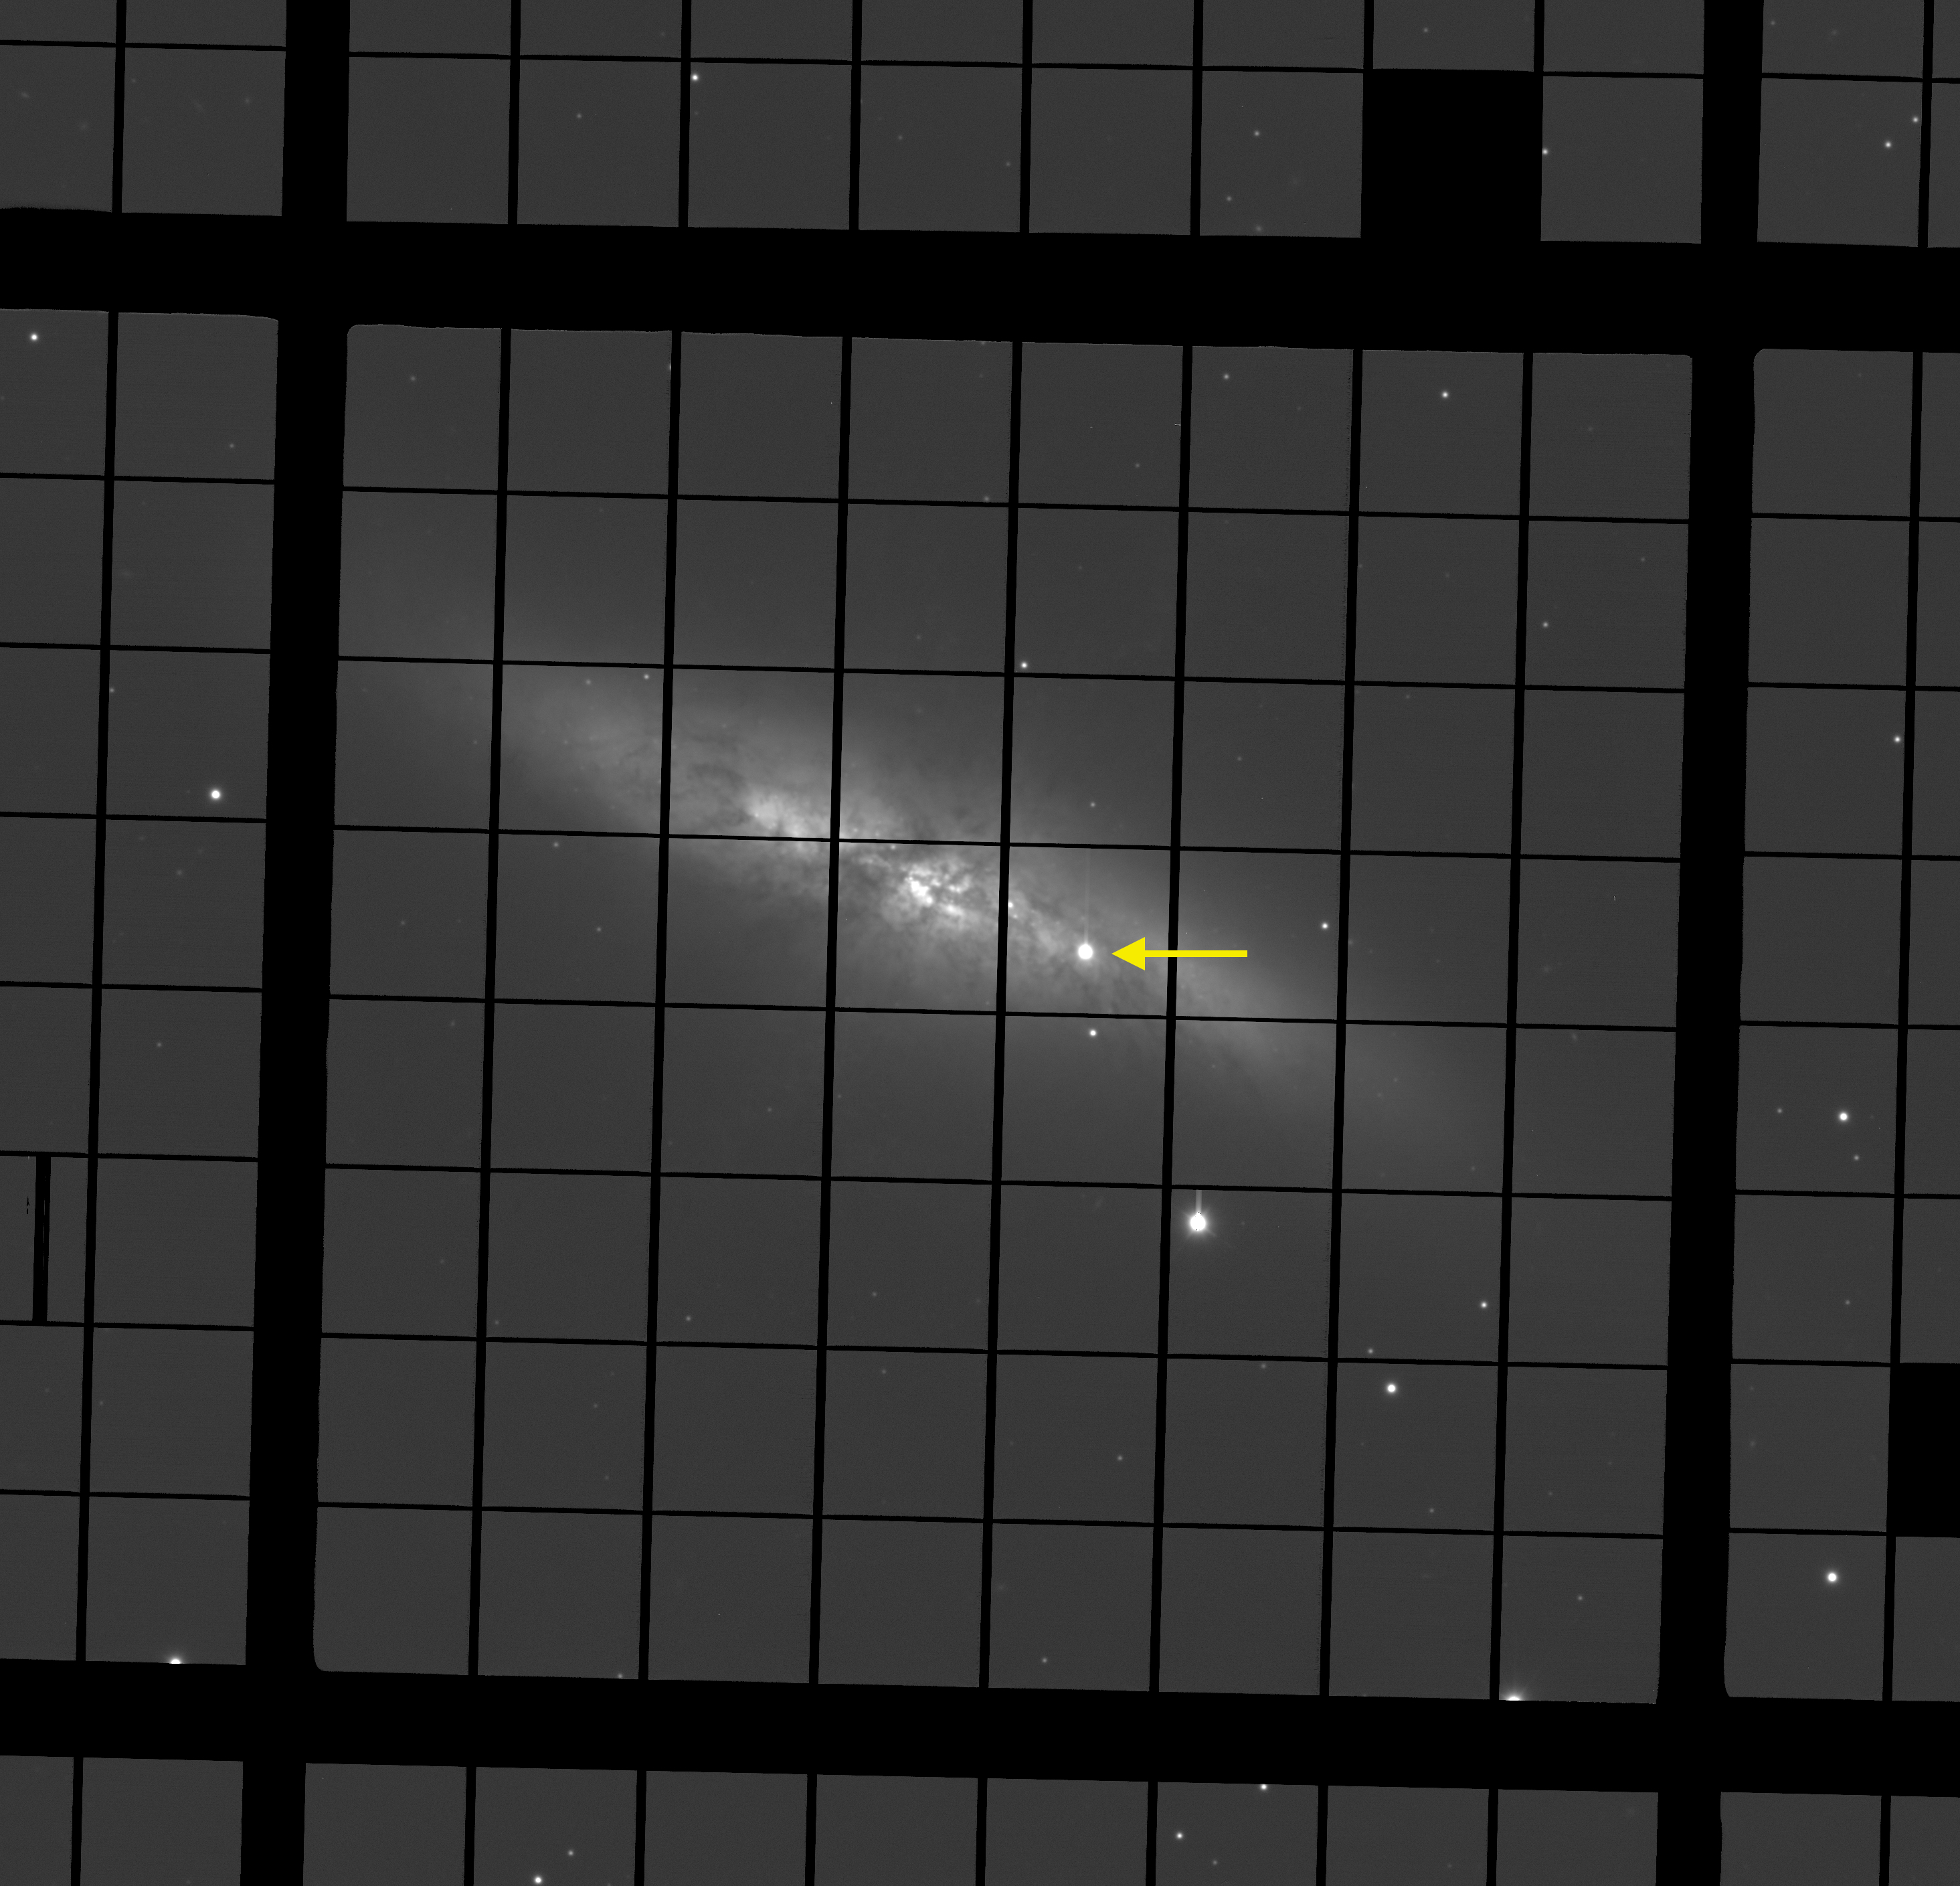

Astronomers at the National Observatory Continue to Watch Sn 2014J

Image of SN2014J taken through a filter which permits only red light at the WIYN 3.5-meter telescope.

Credit: NOIRLab